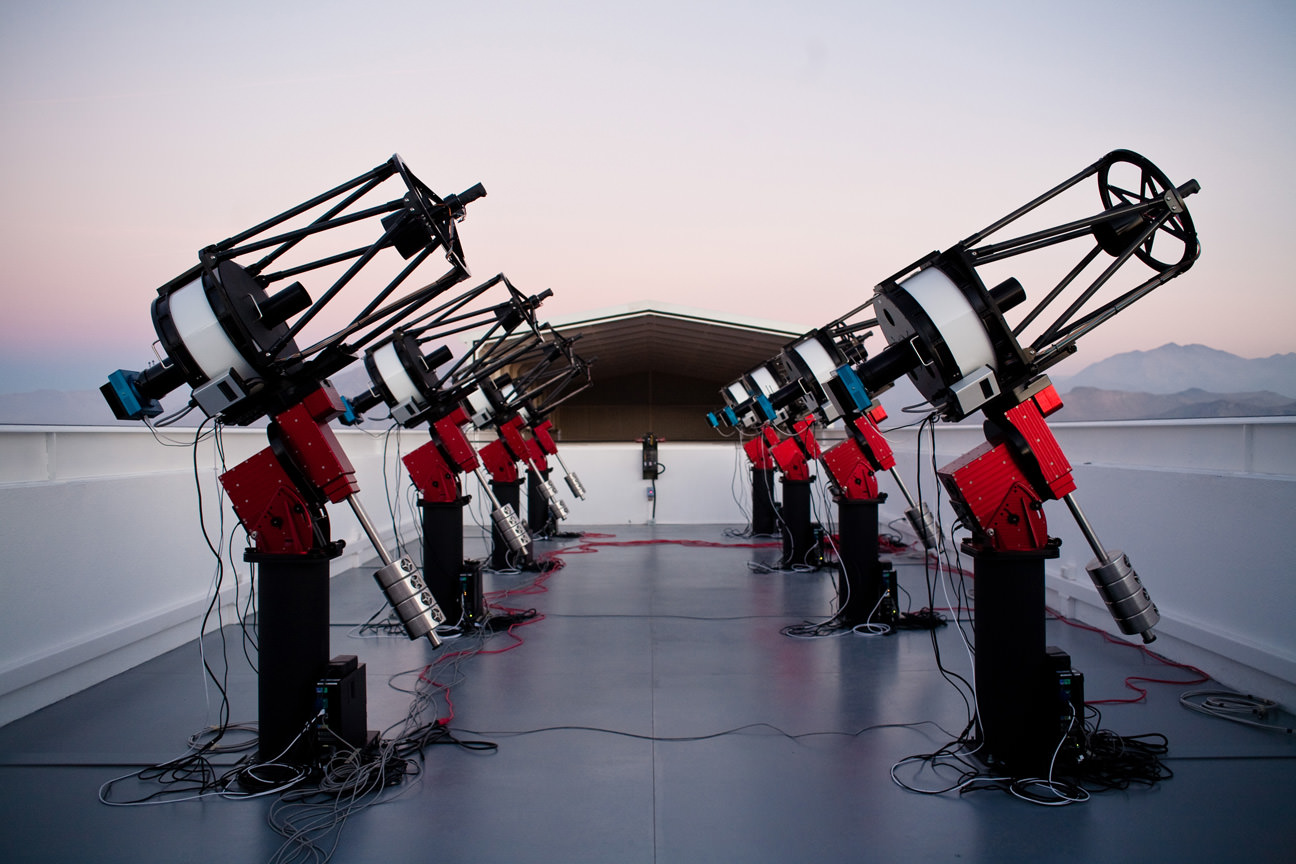

The MEarth-South telescope array, located on Cerro Tololo in Chile, searches for planets by monitoring the brightness of nearby, small stars.

Credit: NOIRLab/Jonathan Irwin